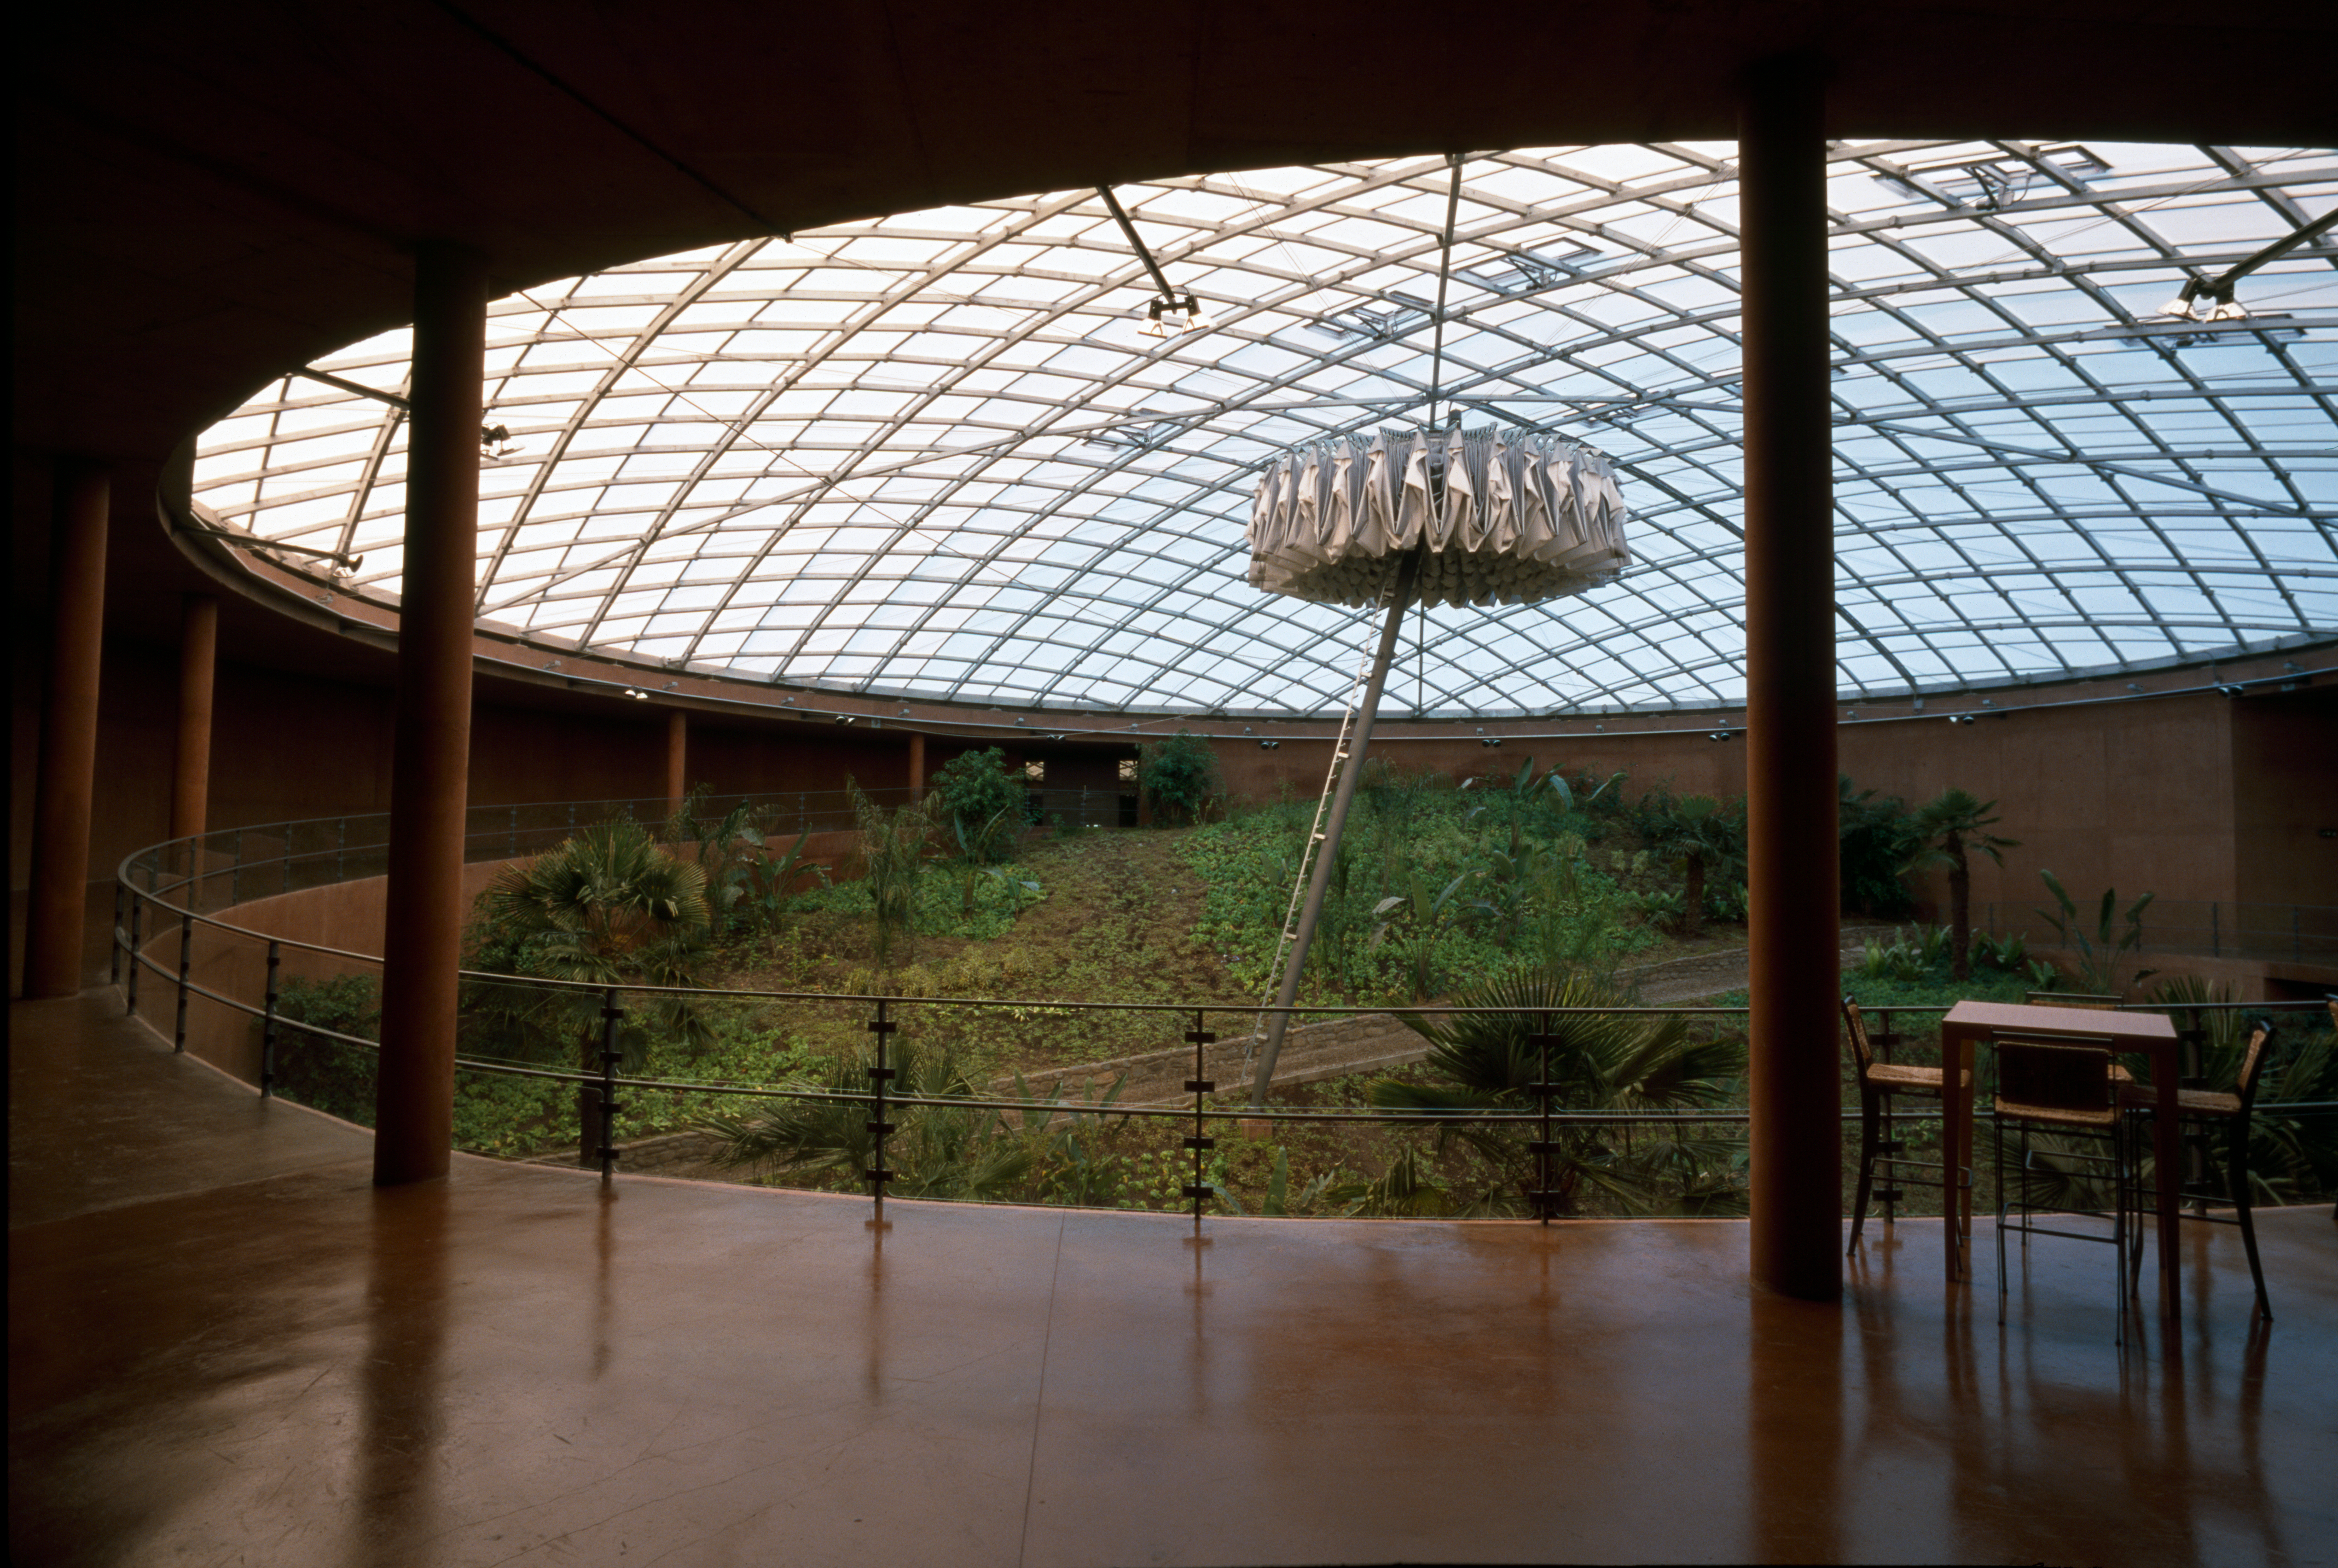

Paranal Residencia

The Paranal Residencia, in the Chilean Atacama Desert in March 2002.

Credit: ESO